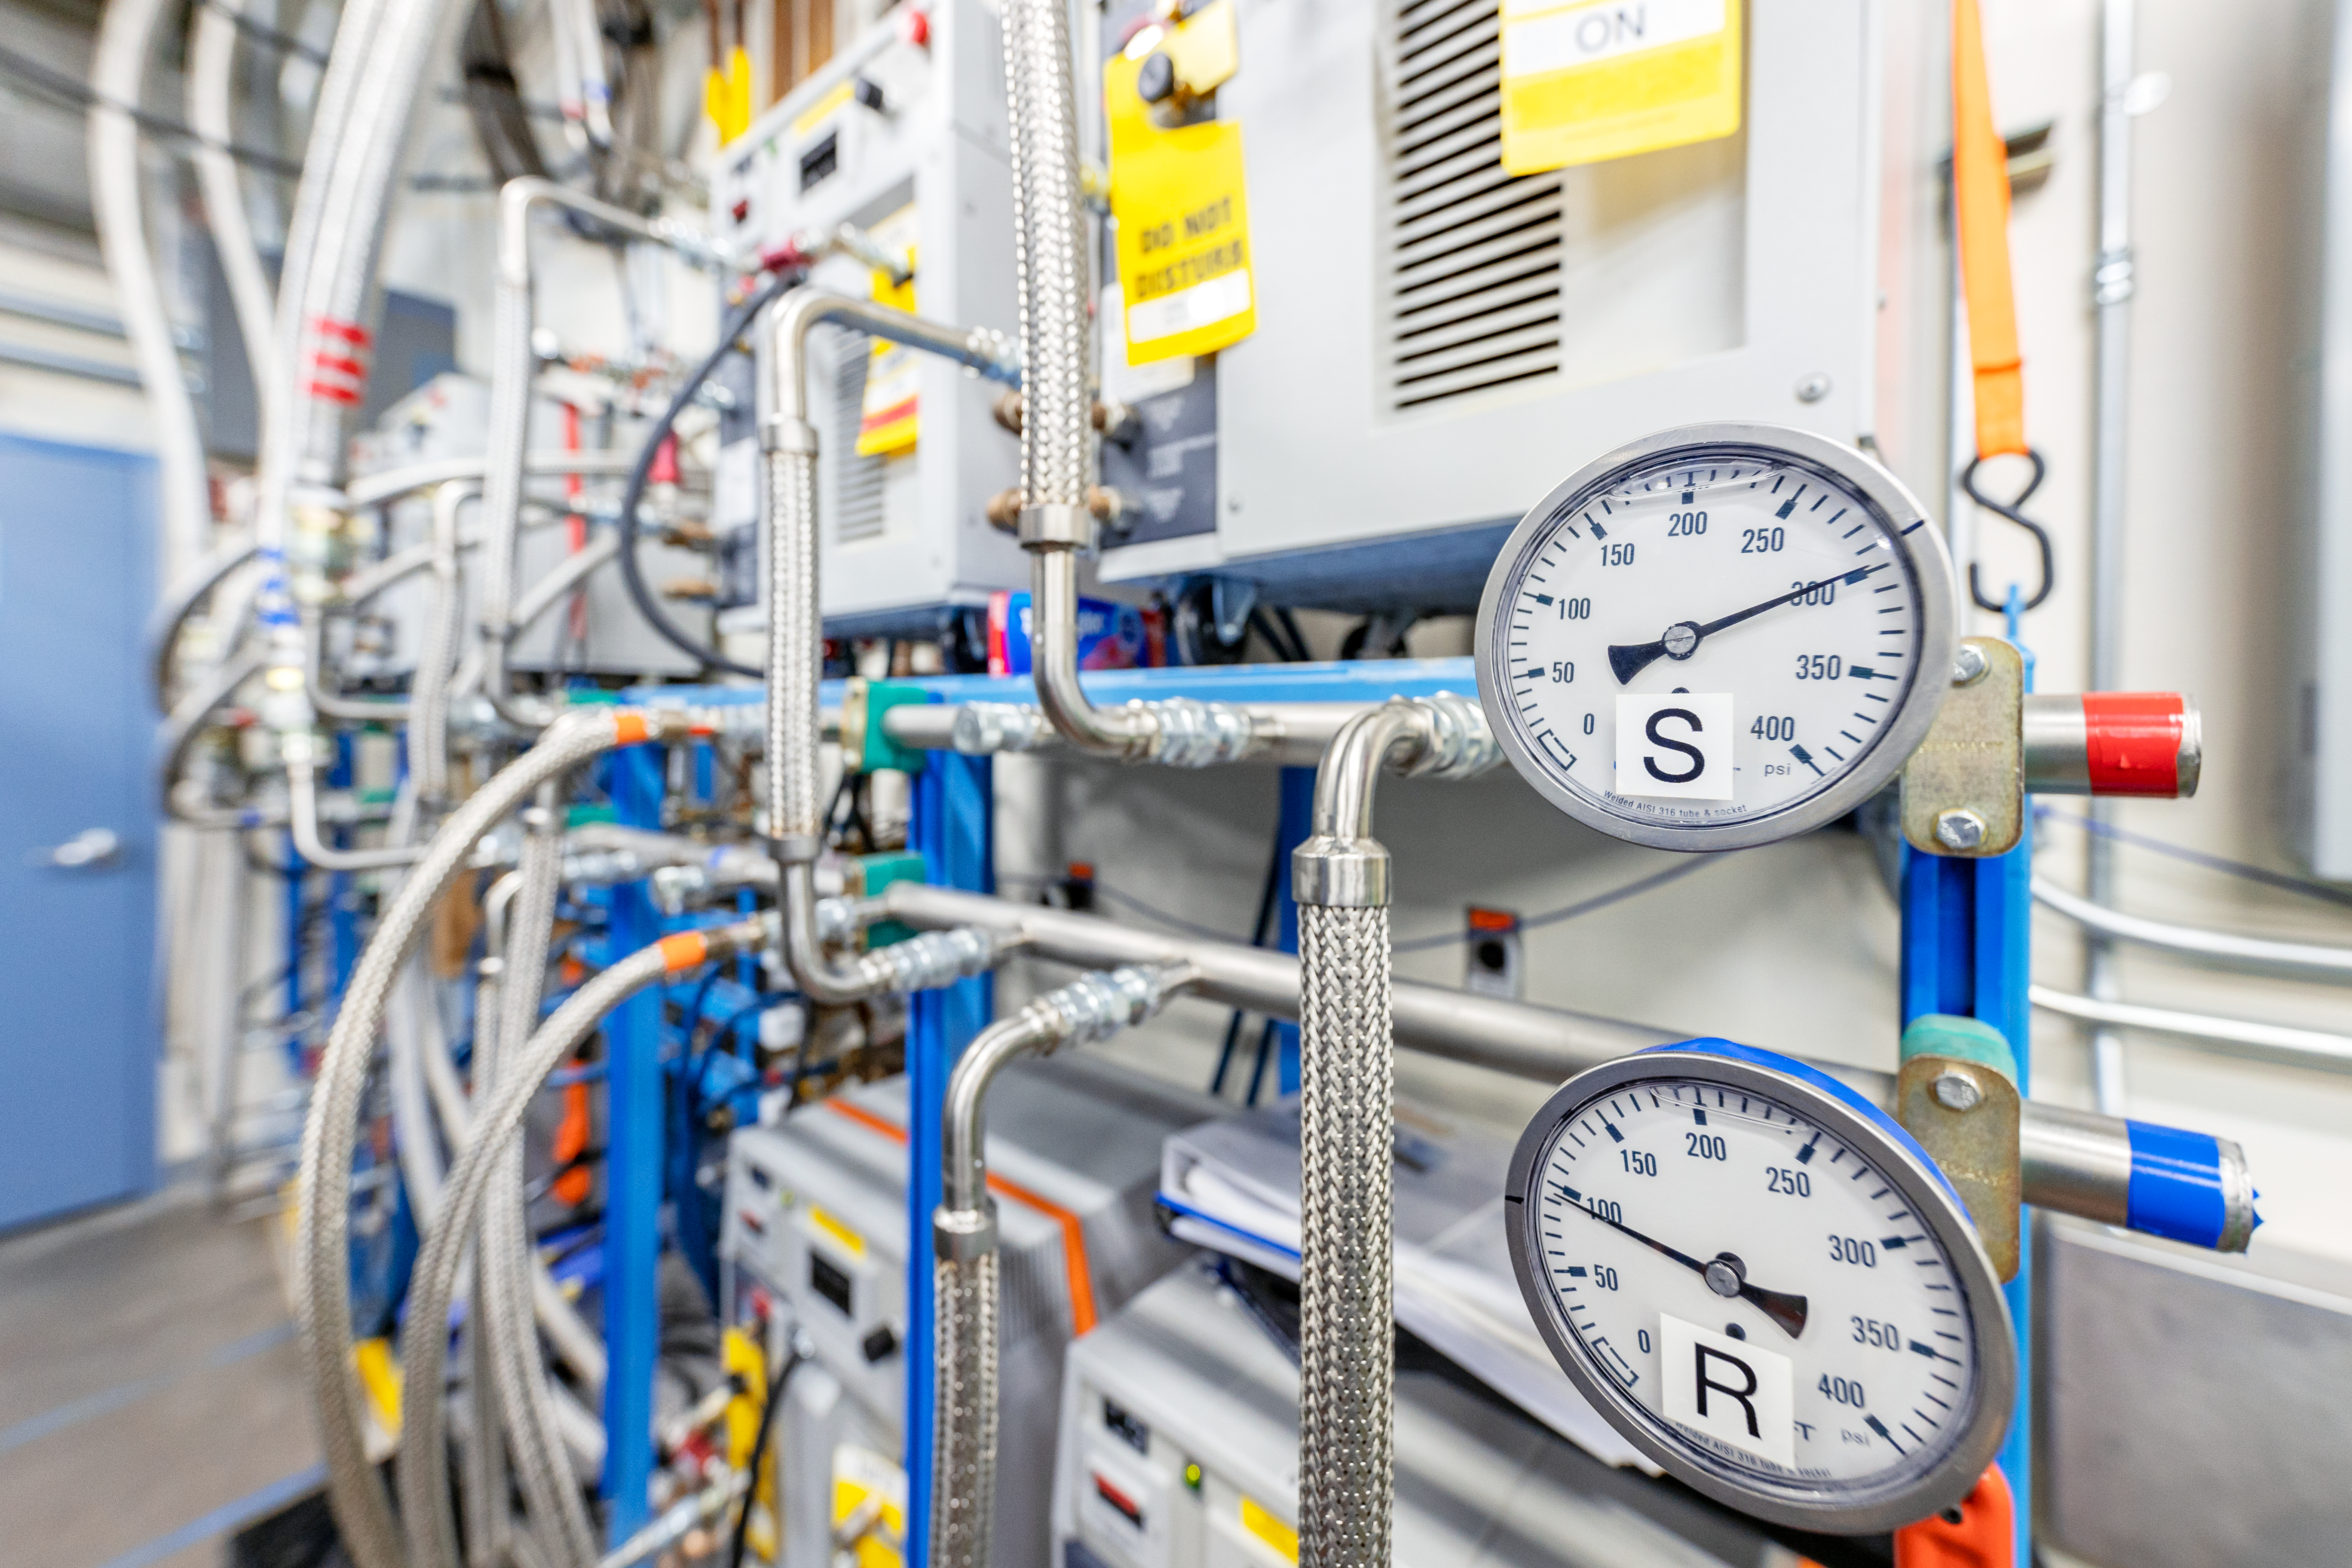

Gemini North Plant/Utility Room Pipes

Pipes inside the plant/utility room at Gemini North on Maunakea in Hawai‘i.

Credit: International Gemini Observatory/NOIRLab/NSF/AURA/ T. Slovinský